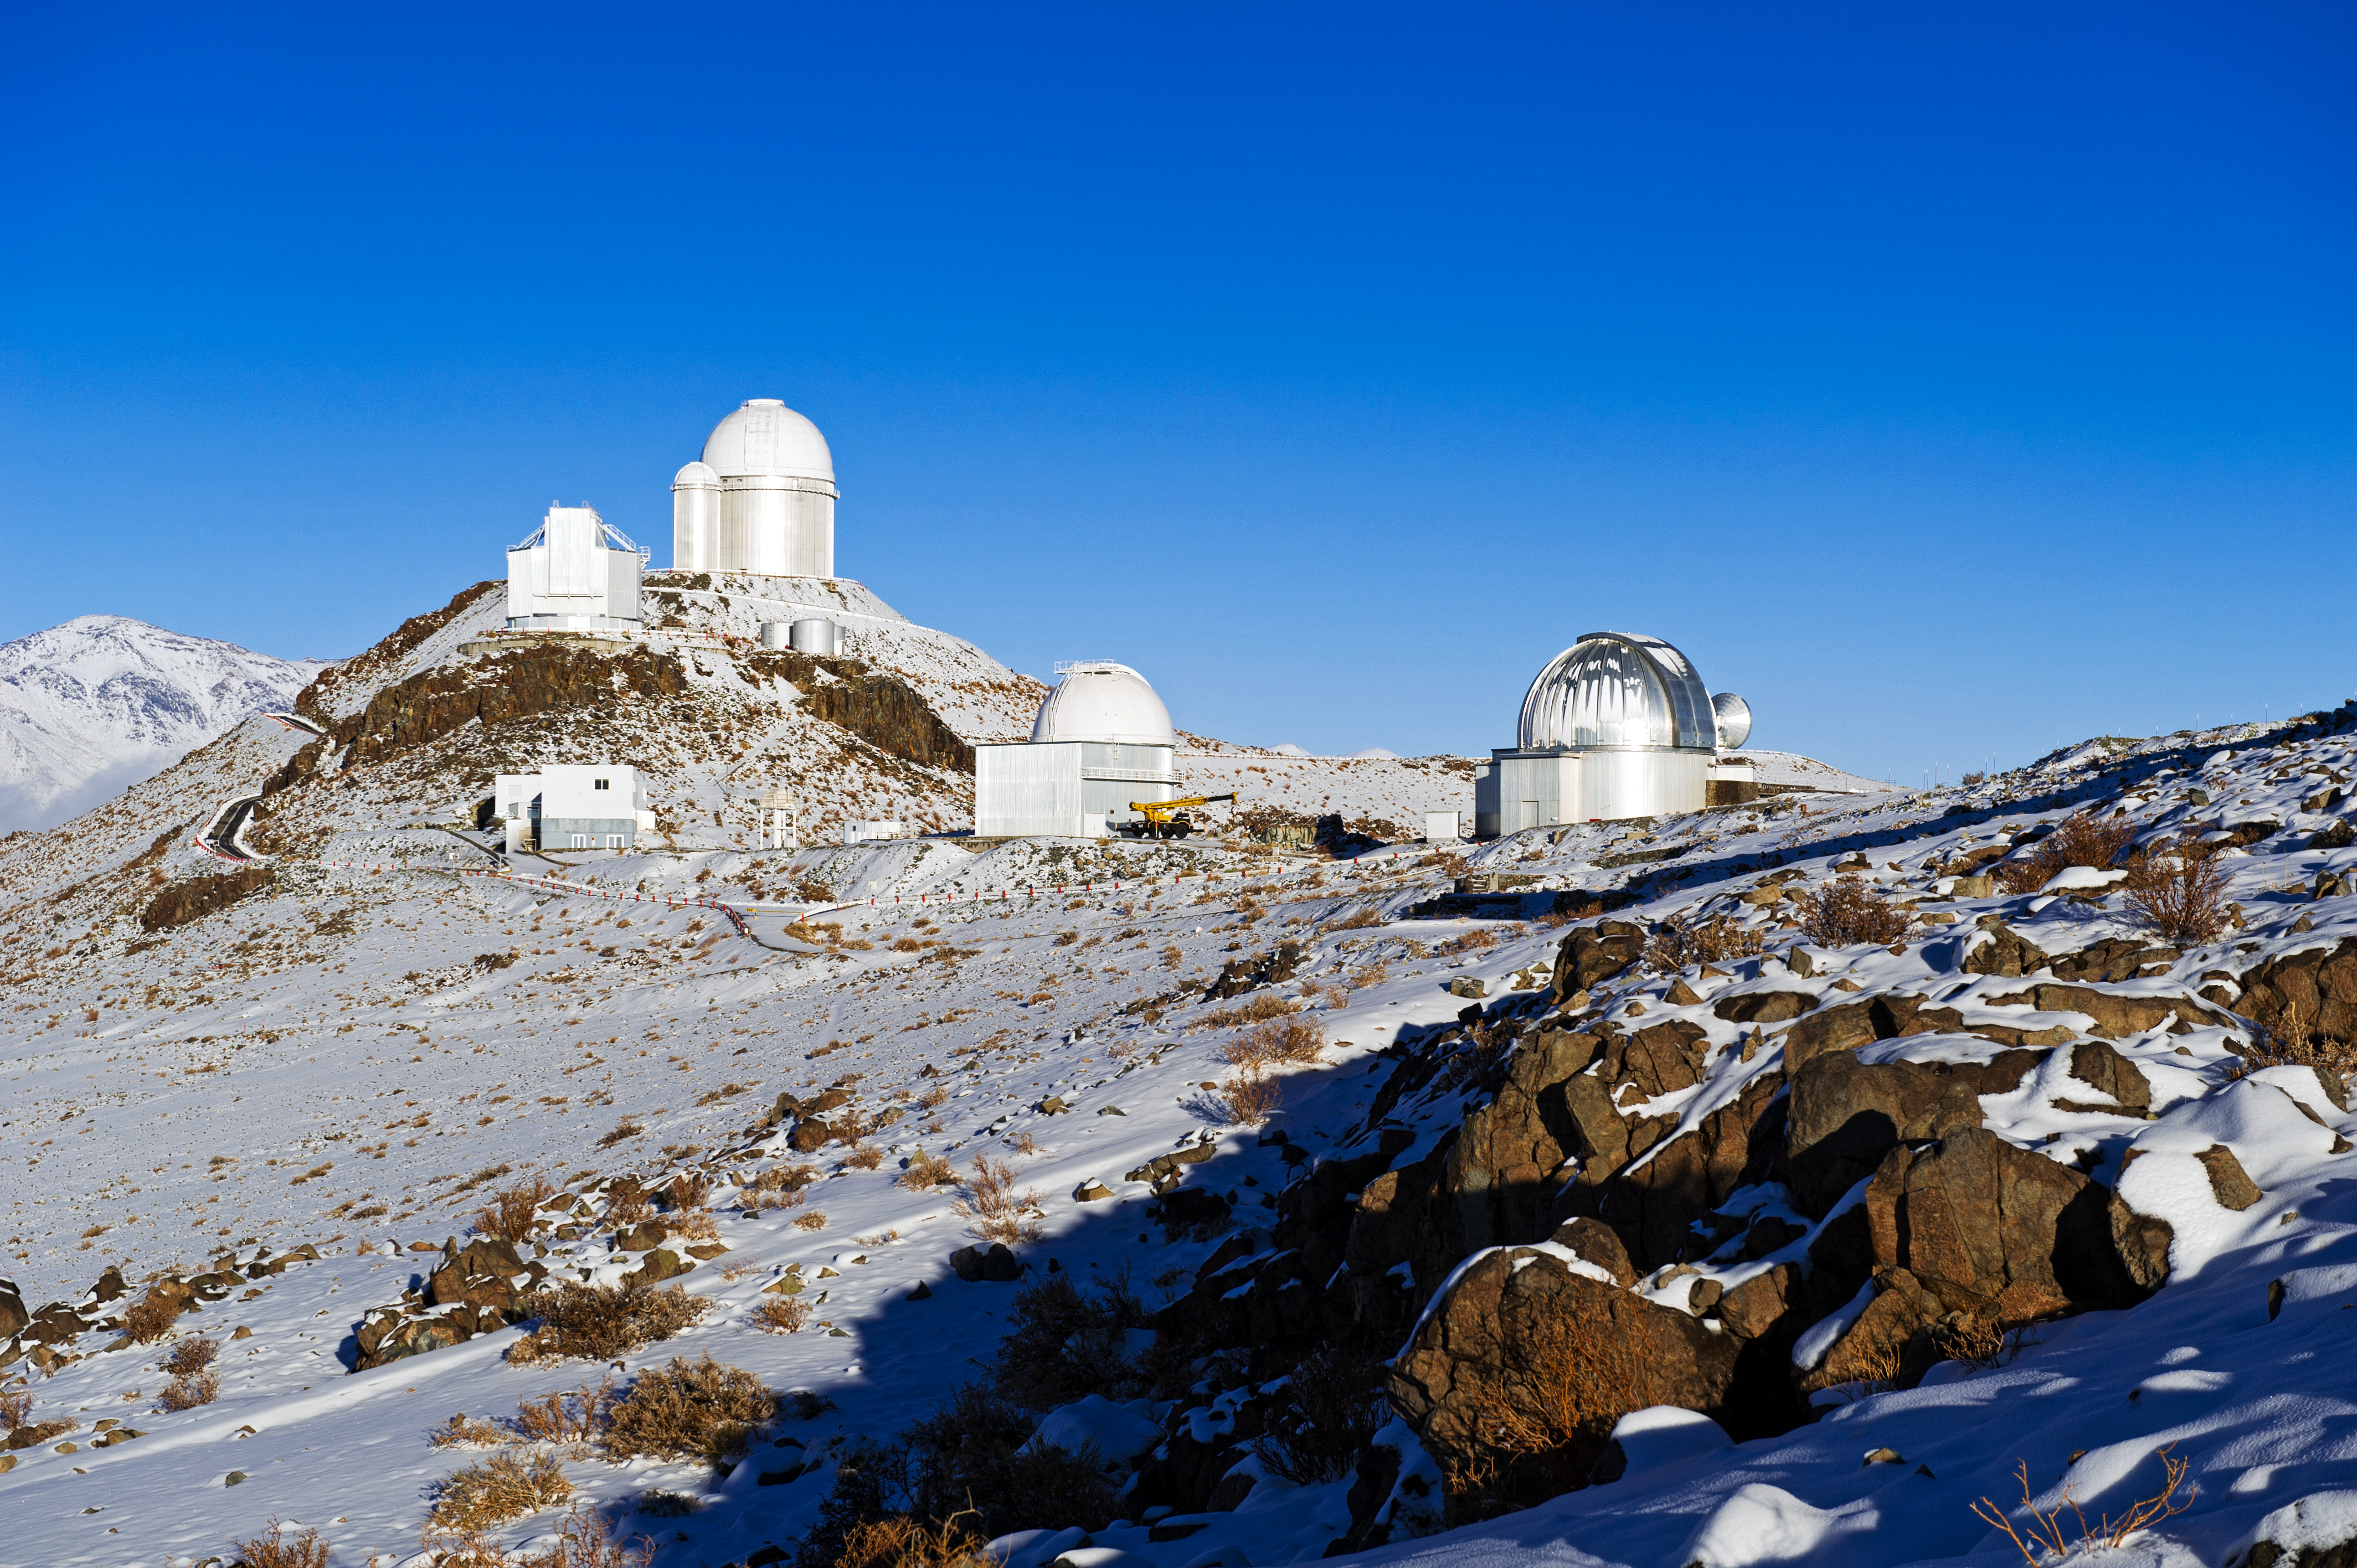

View of La Silla

La Silla as photographed by ESO Photo Ambassador José Francisco Salgado.

Credit: ESO/José Francisco Salgado (josefrancisco.org)